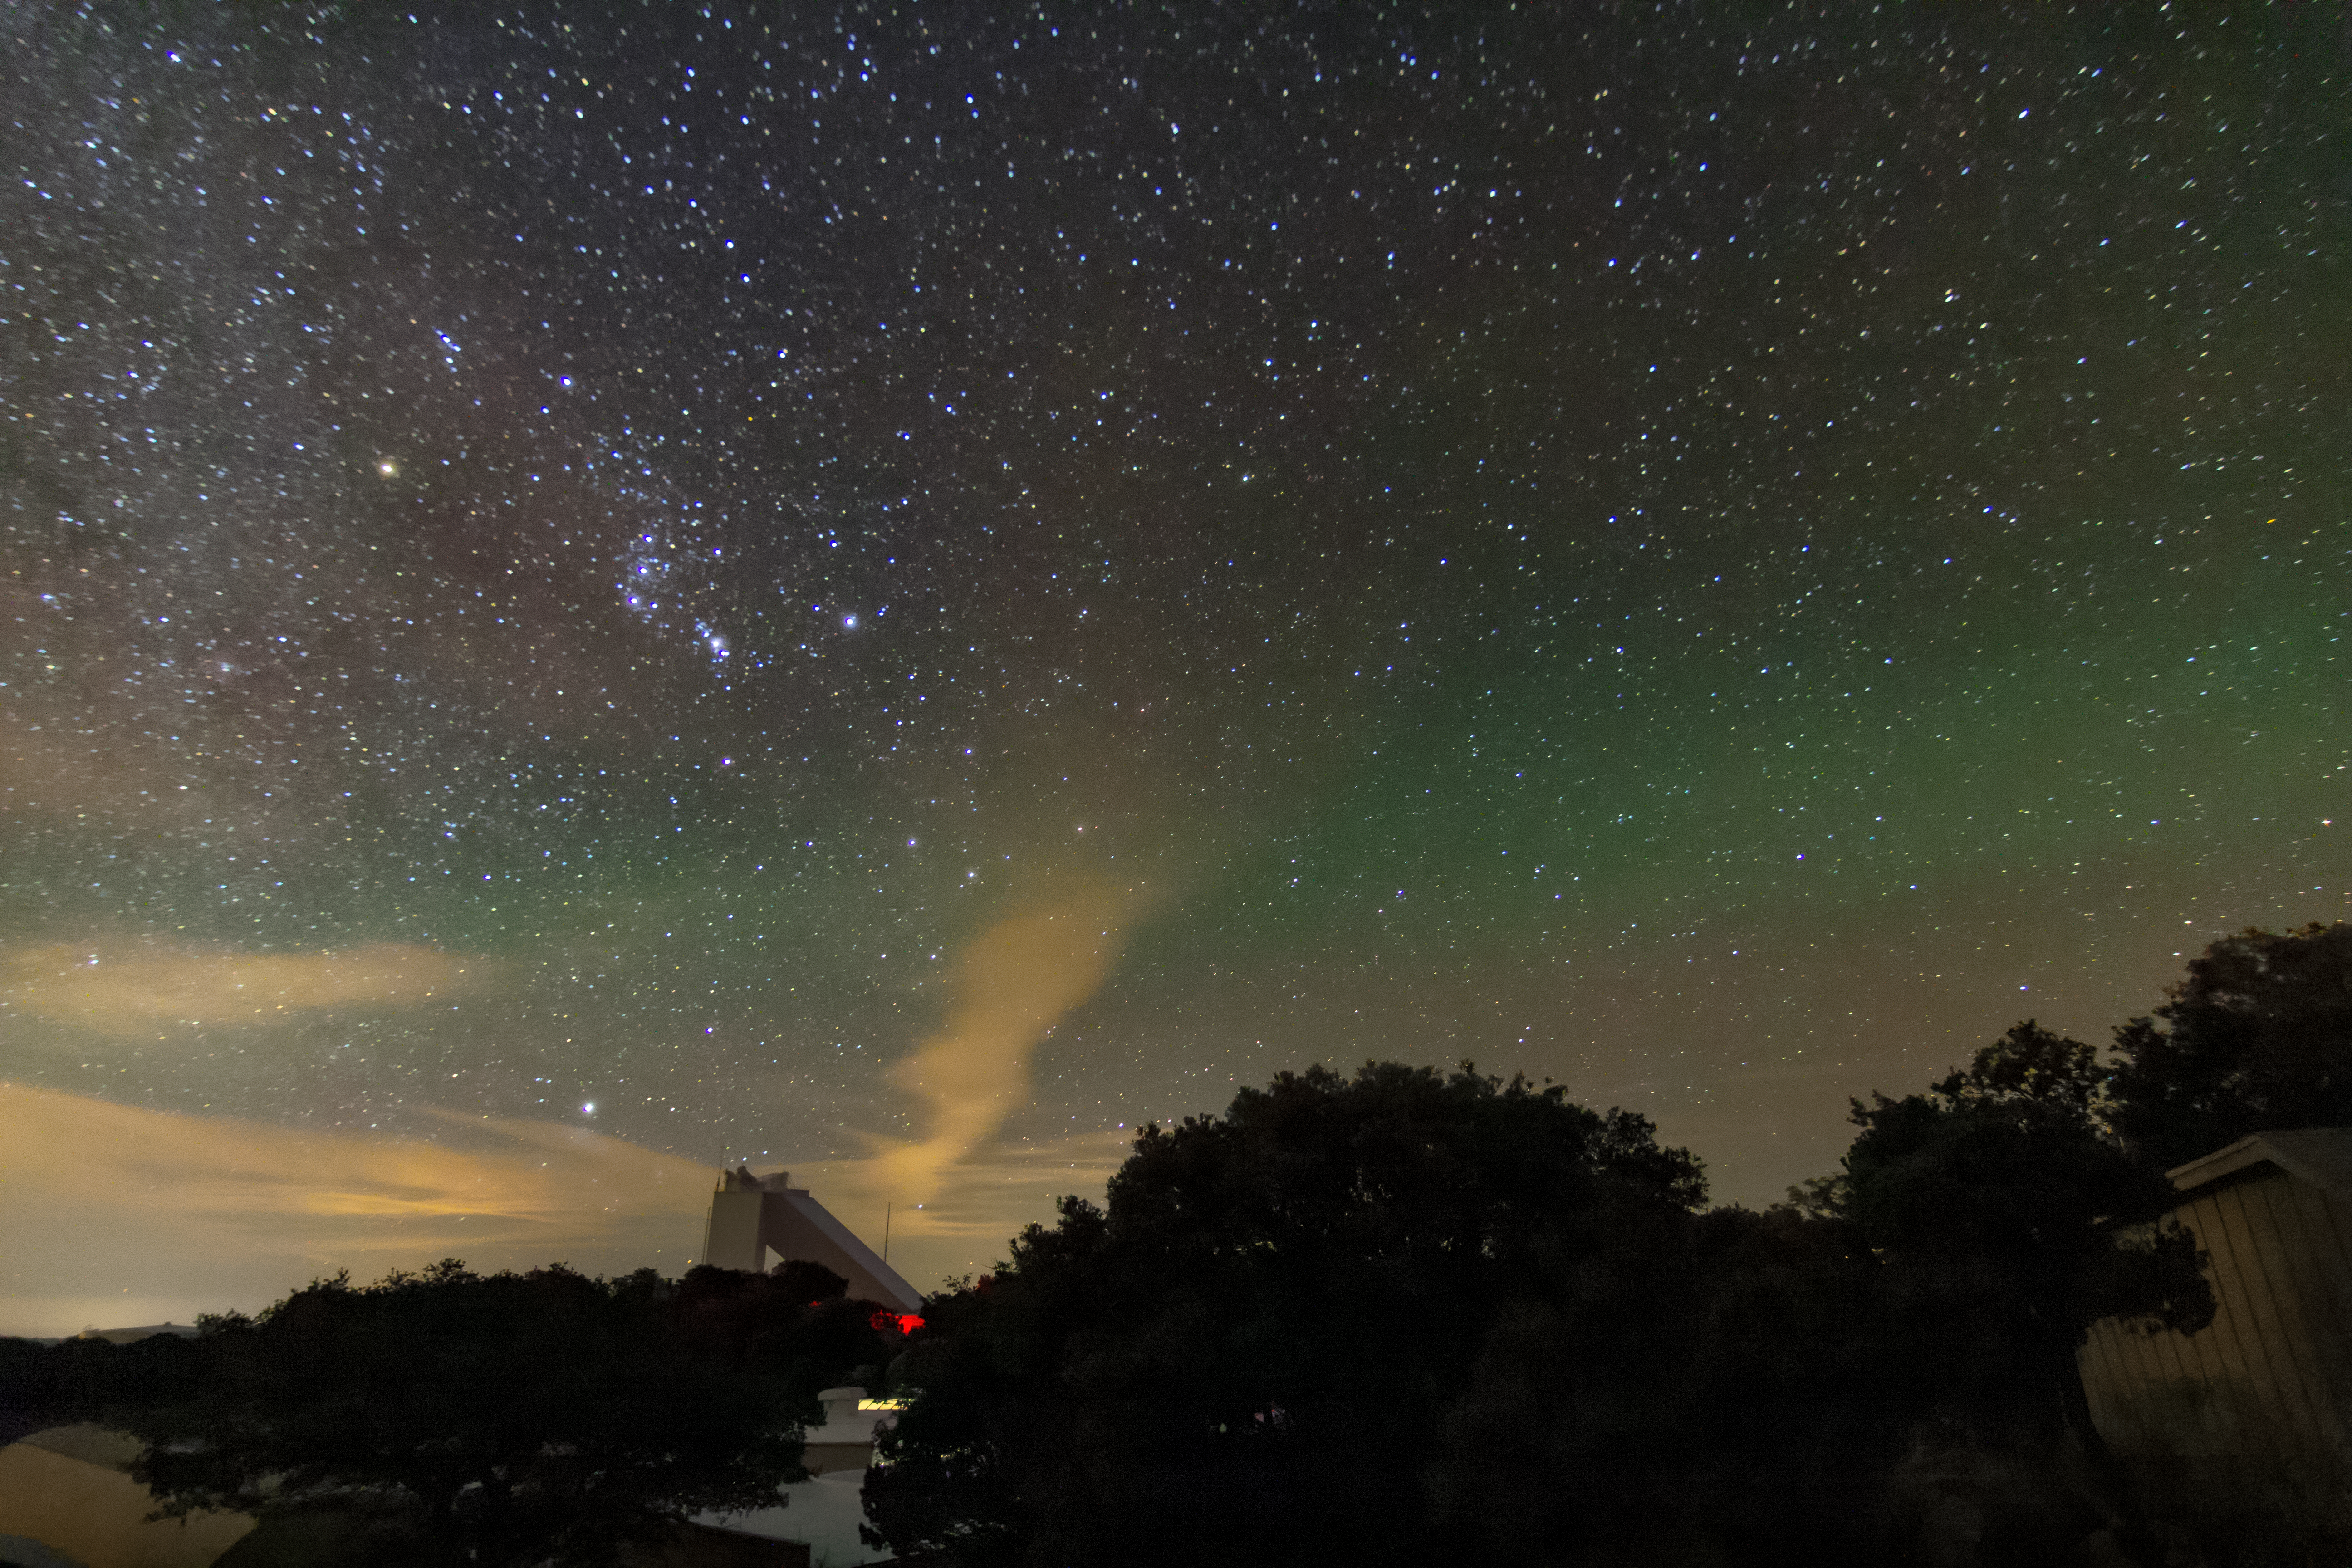

Airglow over Kitt Peak

In this image, the atmospheric phenomenon known as airglow can be seen manifesting above Kitt Peak National Observatory.

Credit: NOIRLab/AURA/NSF